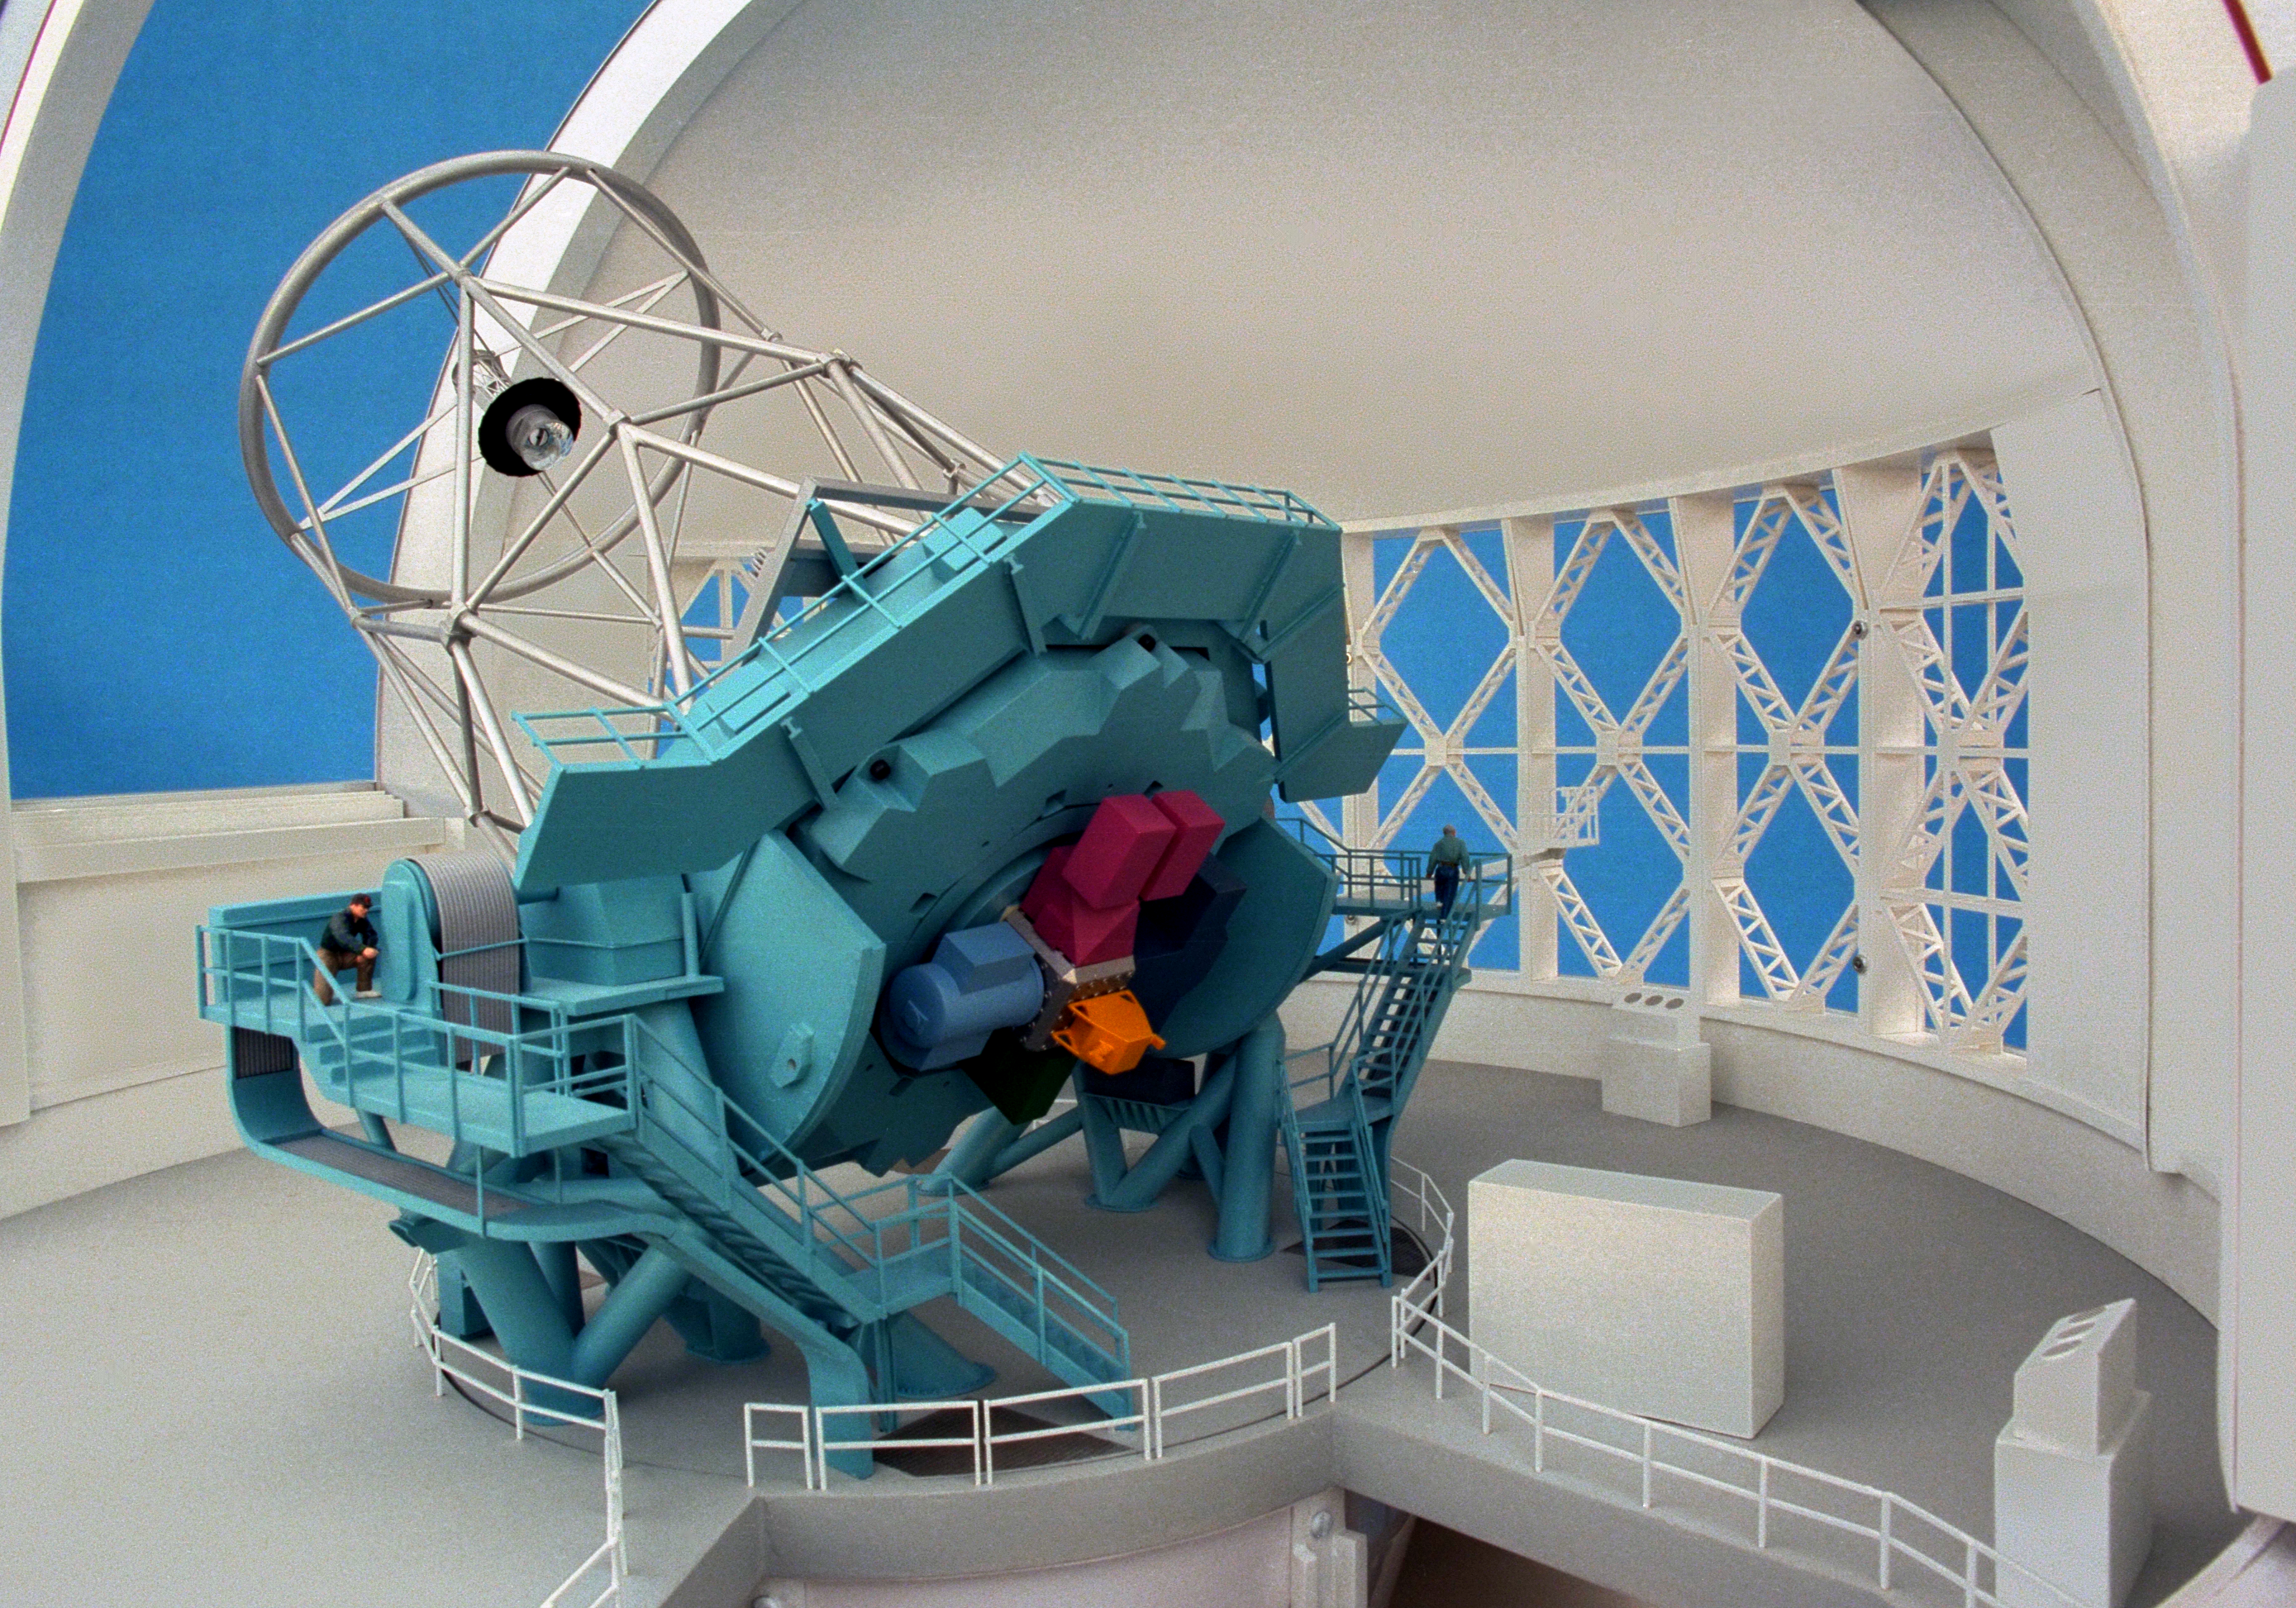

Model of 8-meter telescope

A Canadian model of one of the Gemini 8-meter telescopes, interior view, showing the telescope.

Credit: NOIRLab/NSF/AURA